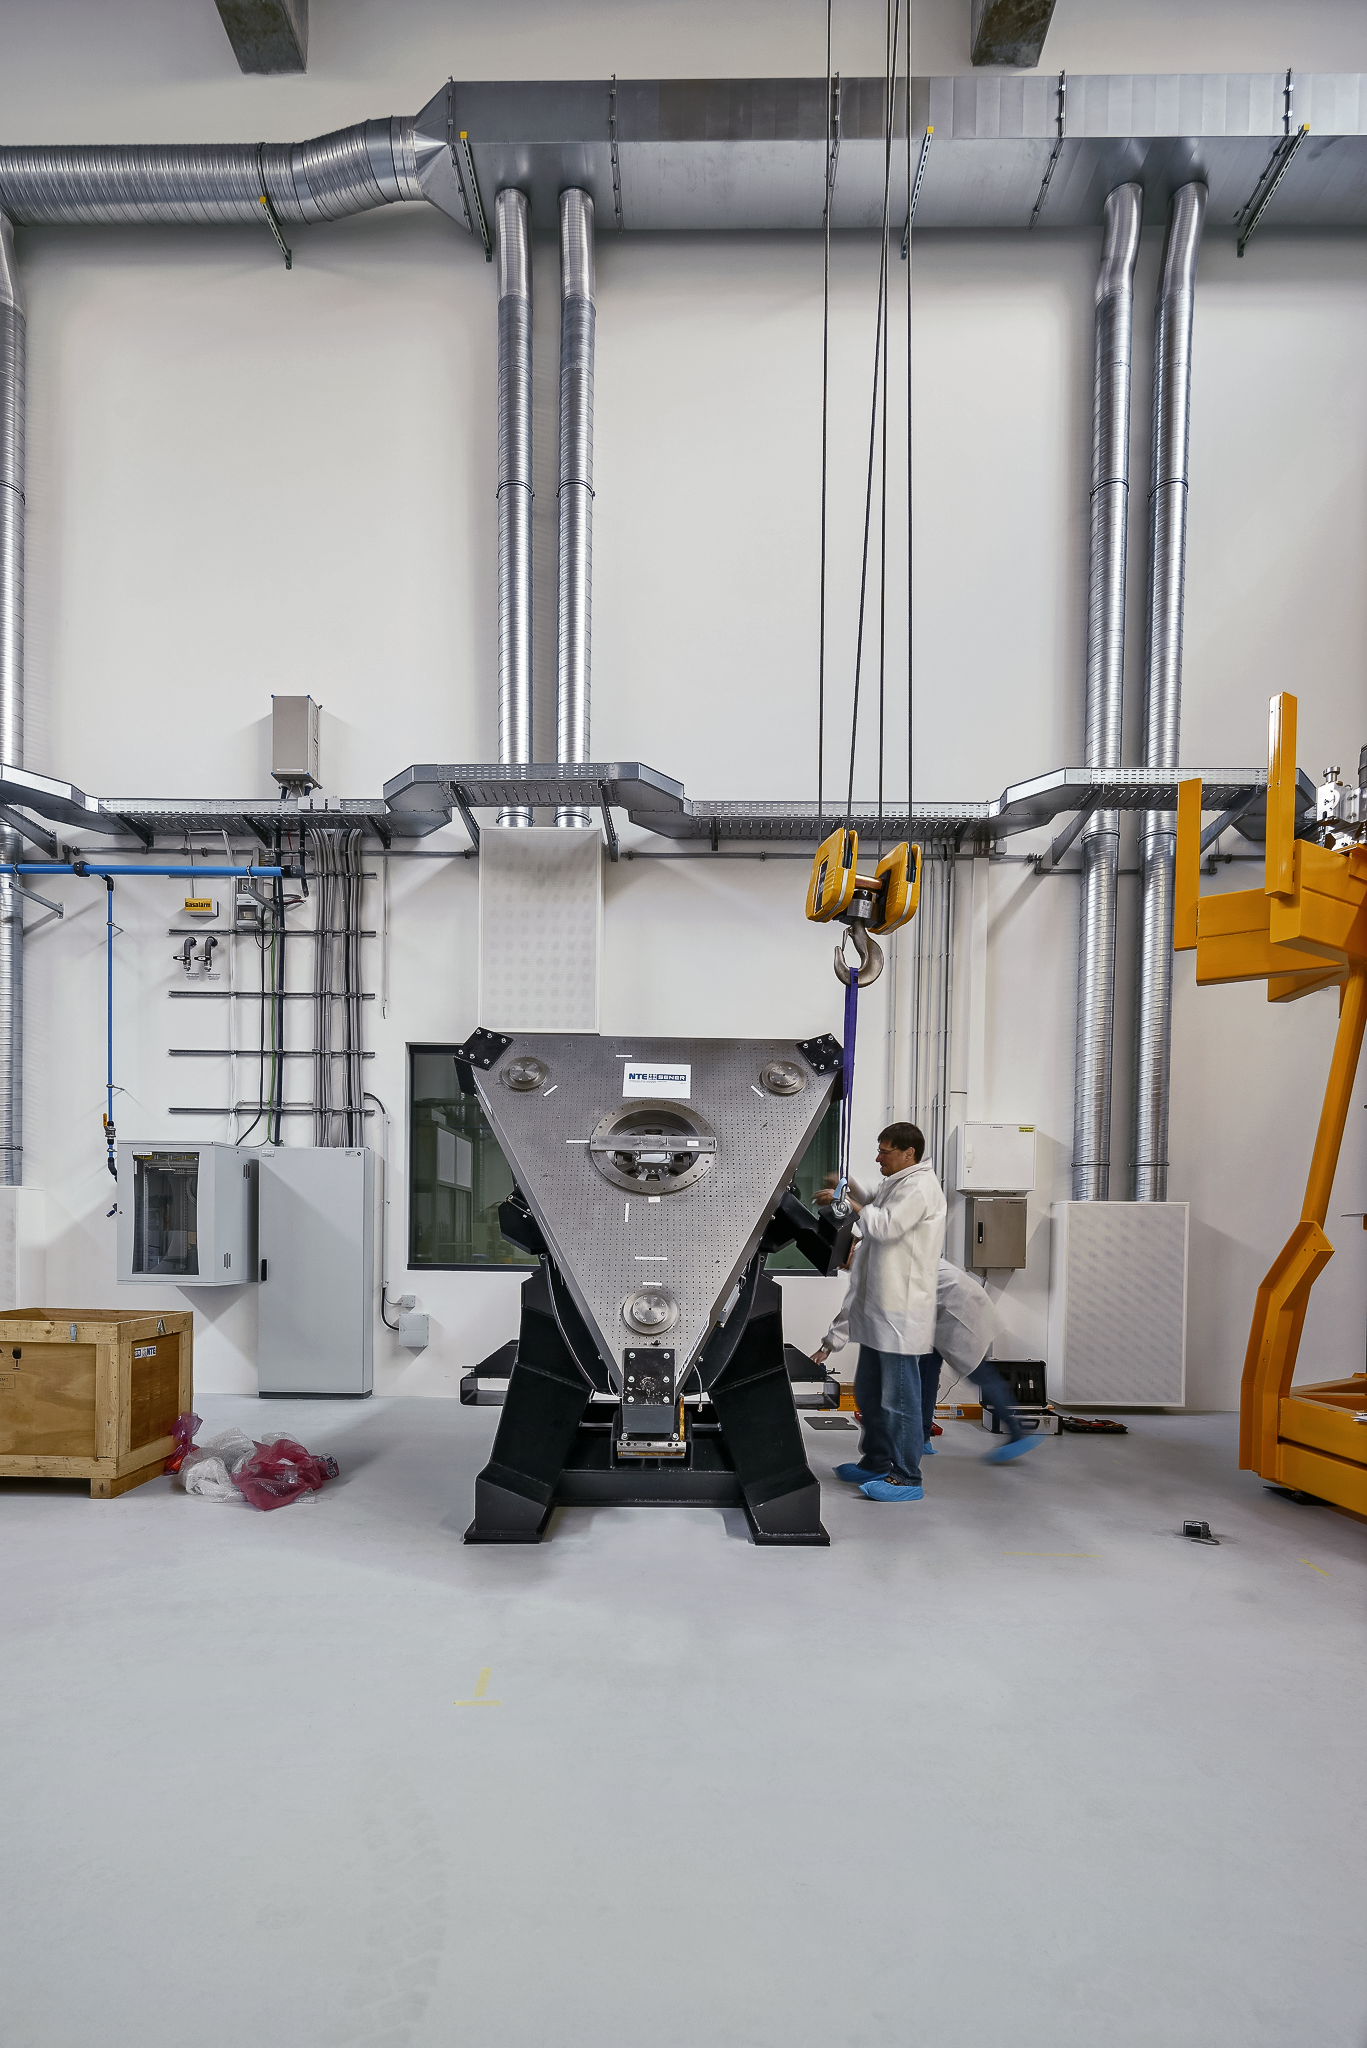

Ongoing development

The large assembly hall in the new technical building of the ESO Headquarters in Garching, Germany, is the perfect place to develop new instruments and technologies for the ELT.

Credit: Aldo Amoretti, San Remo